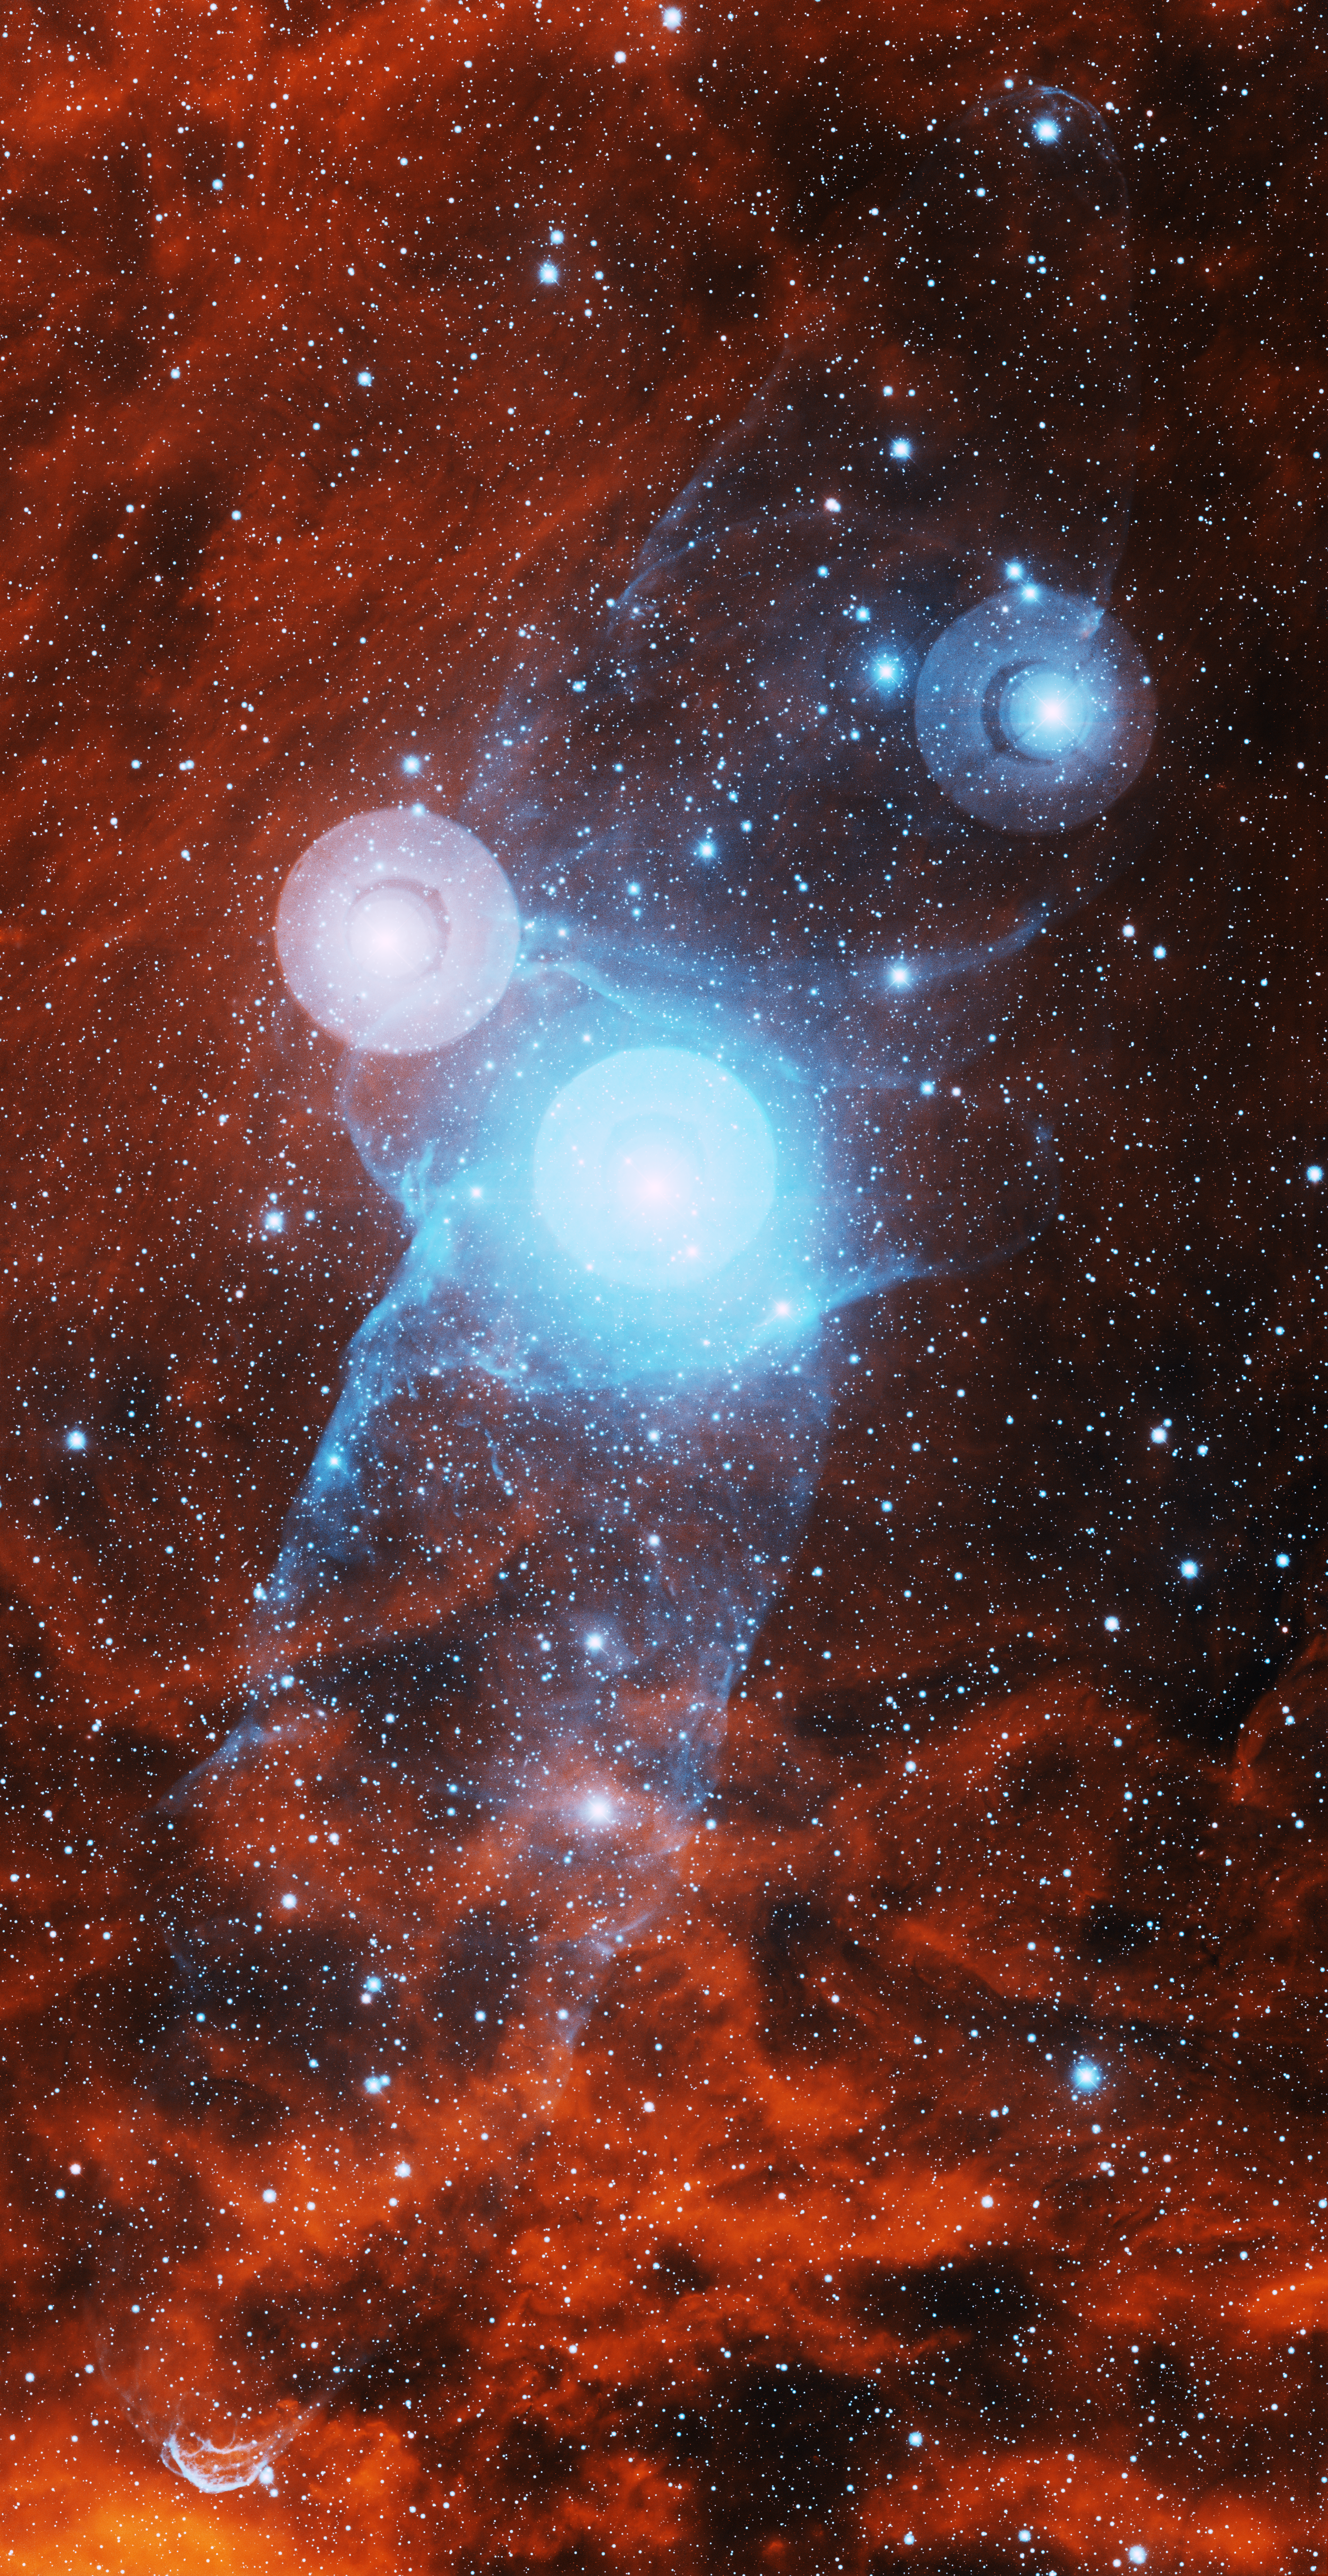

Bipolar Nebula Outters 4

This image was obtained with the wide-field view of the Mosaic camera on the Mayall 4-meter telescope at Kitt Peak National Observatory. Outters 4 is a bipolar nebula (seen in blue) that is embedded in the giant HII emission nebula Sh2-129 (seen in red). It was discovered by amateur astronomer Nicolas Outters. It is not yet clear if Outters 4 is associated with HR 8119, the bright star at the center of the image. The image was generated with observations in Hydrogen alpha (red) and Sulphur [S II] (blue) filters. In this image, North is up, East is to the left.

Credit: T.A. Rector (University of Alaska Anchorage) and H. Schweiker (WIYN and NOIRLab/NSF/AURA)